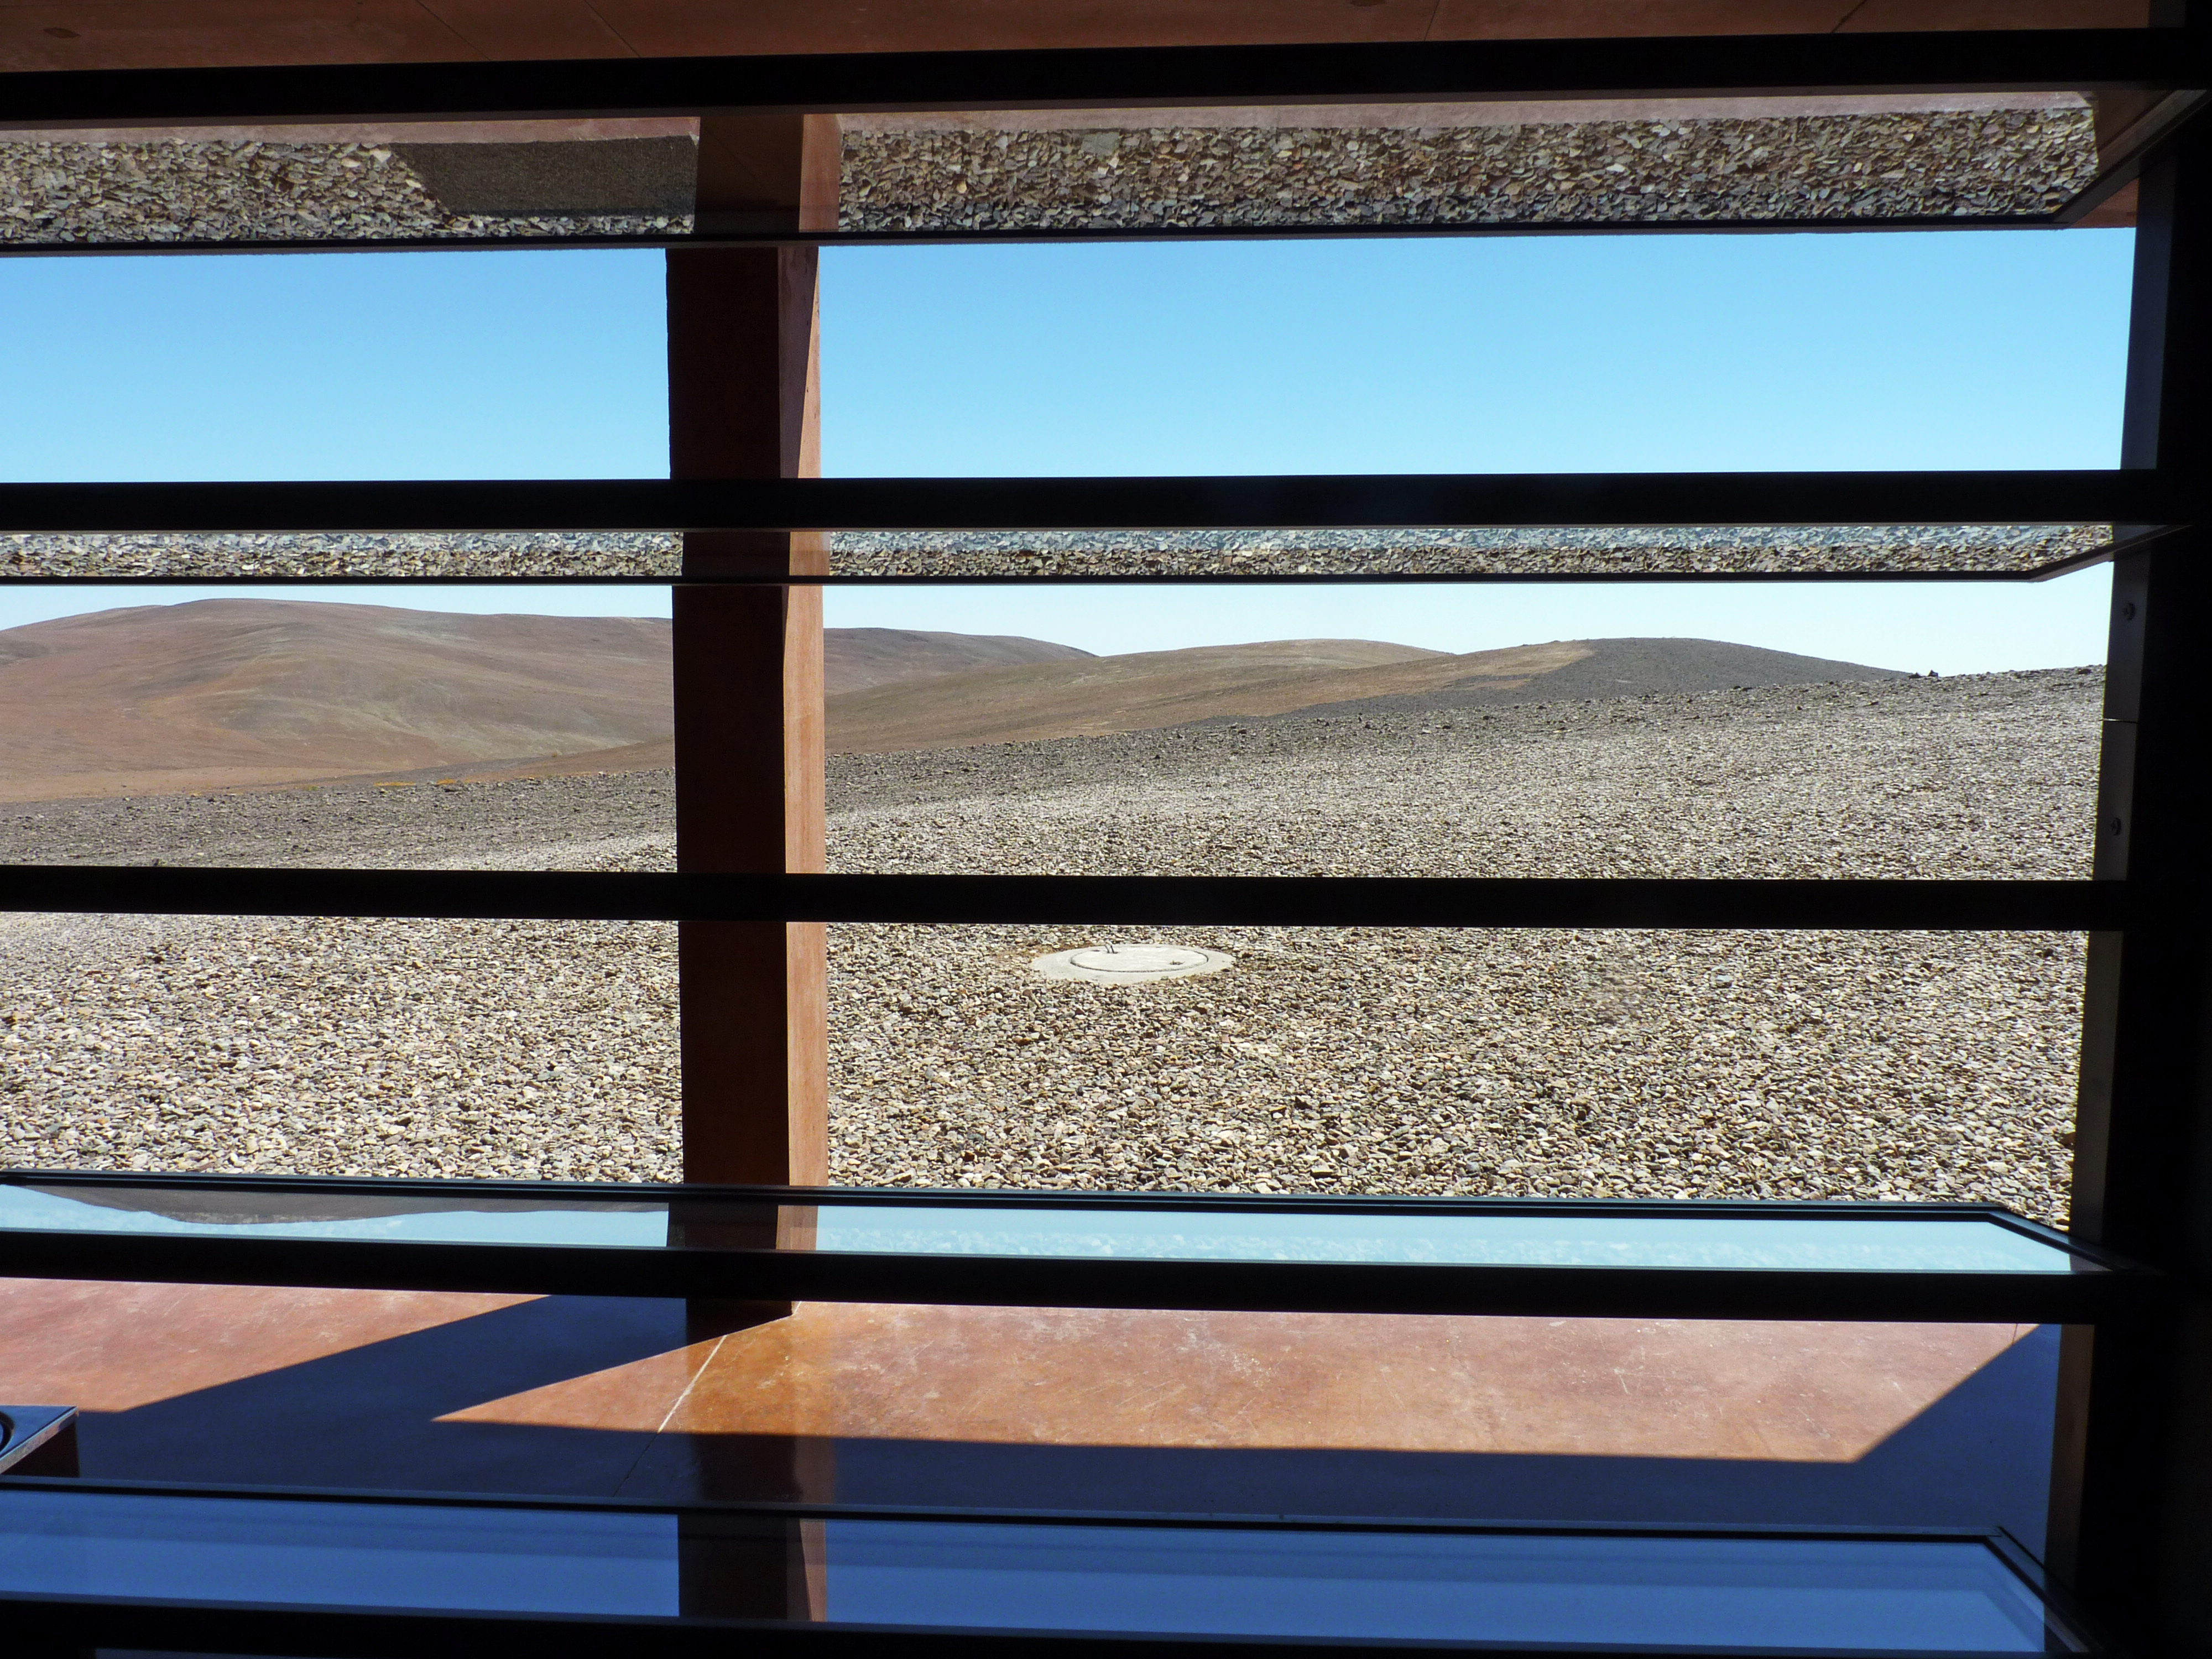

A window to the desert

Reflections turn the reddish ground and the blue sky upside-down on the glass panels of this window, at ESO’s Paranal Observatory Residencia. The window offers a stunning view of the Mars-like landscape which characterises this area of the Chilean Atacama Desert, one of Earth’s best windows on the Universe. The 2600-metre-high Cerro Paranal, located some 120 km south of Antofagasta in the II Region of Chile, is home to ESO’s Very Large Telescope (VLT), the world’s most advanced optical ground-based astronomical observatory. Only some 20 km away is Cerro Armazones, the selected site for the planned Extremely Large Telescope (ELT), the world’s largest eye on the sky.

Credit: P. Zidar/ESO